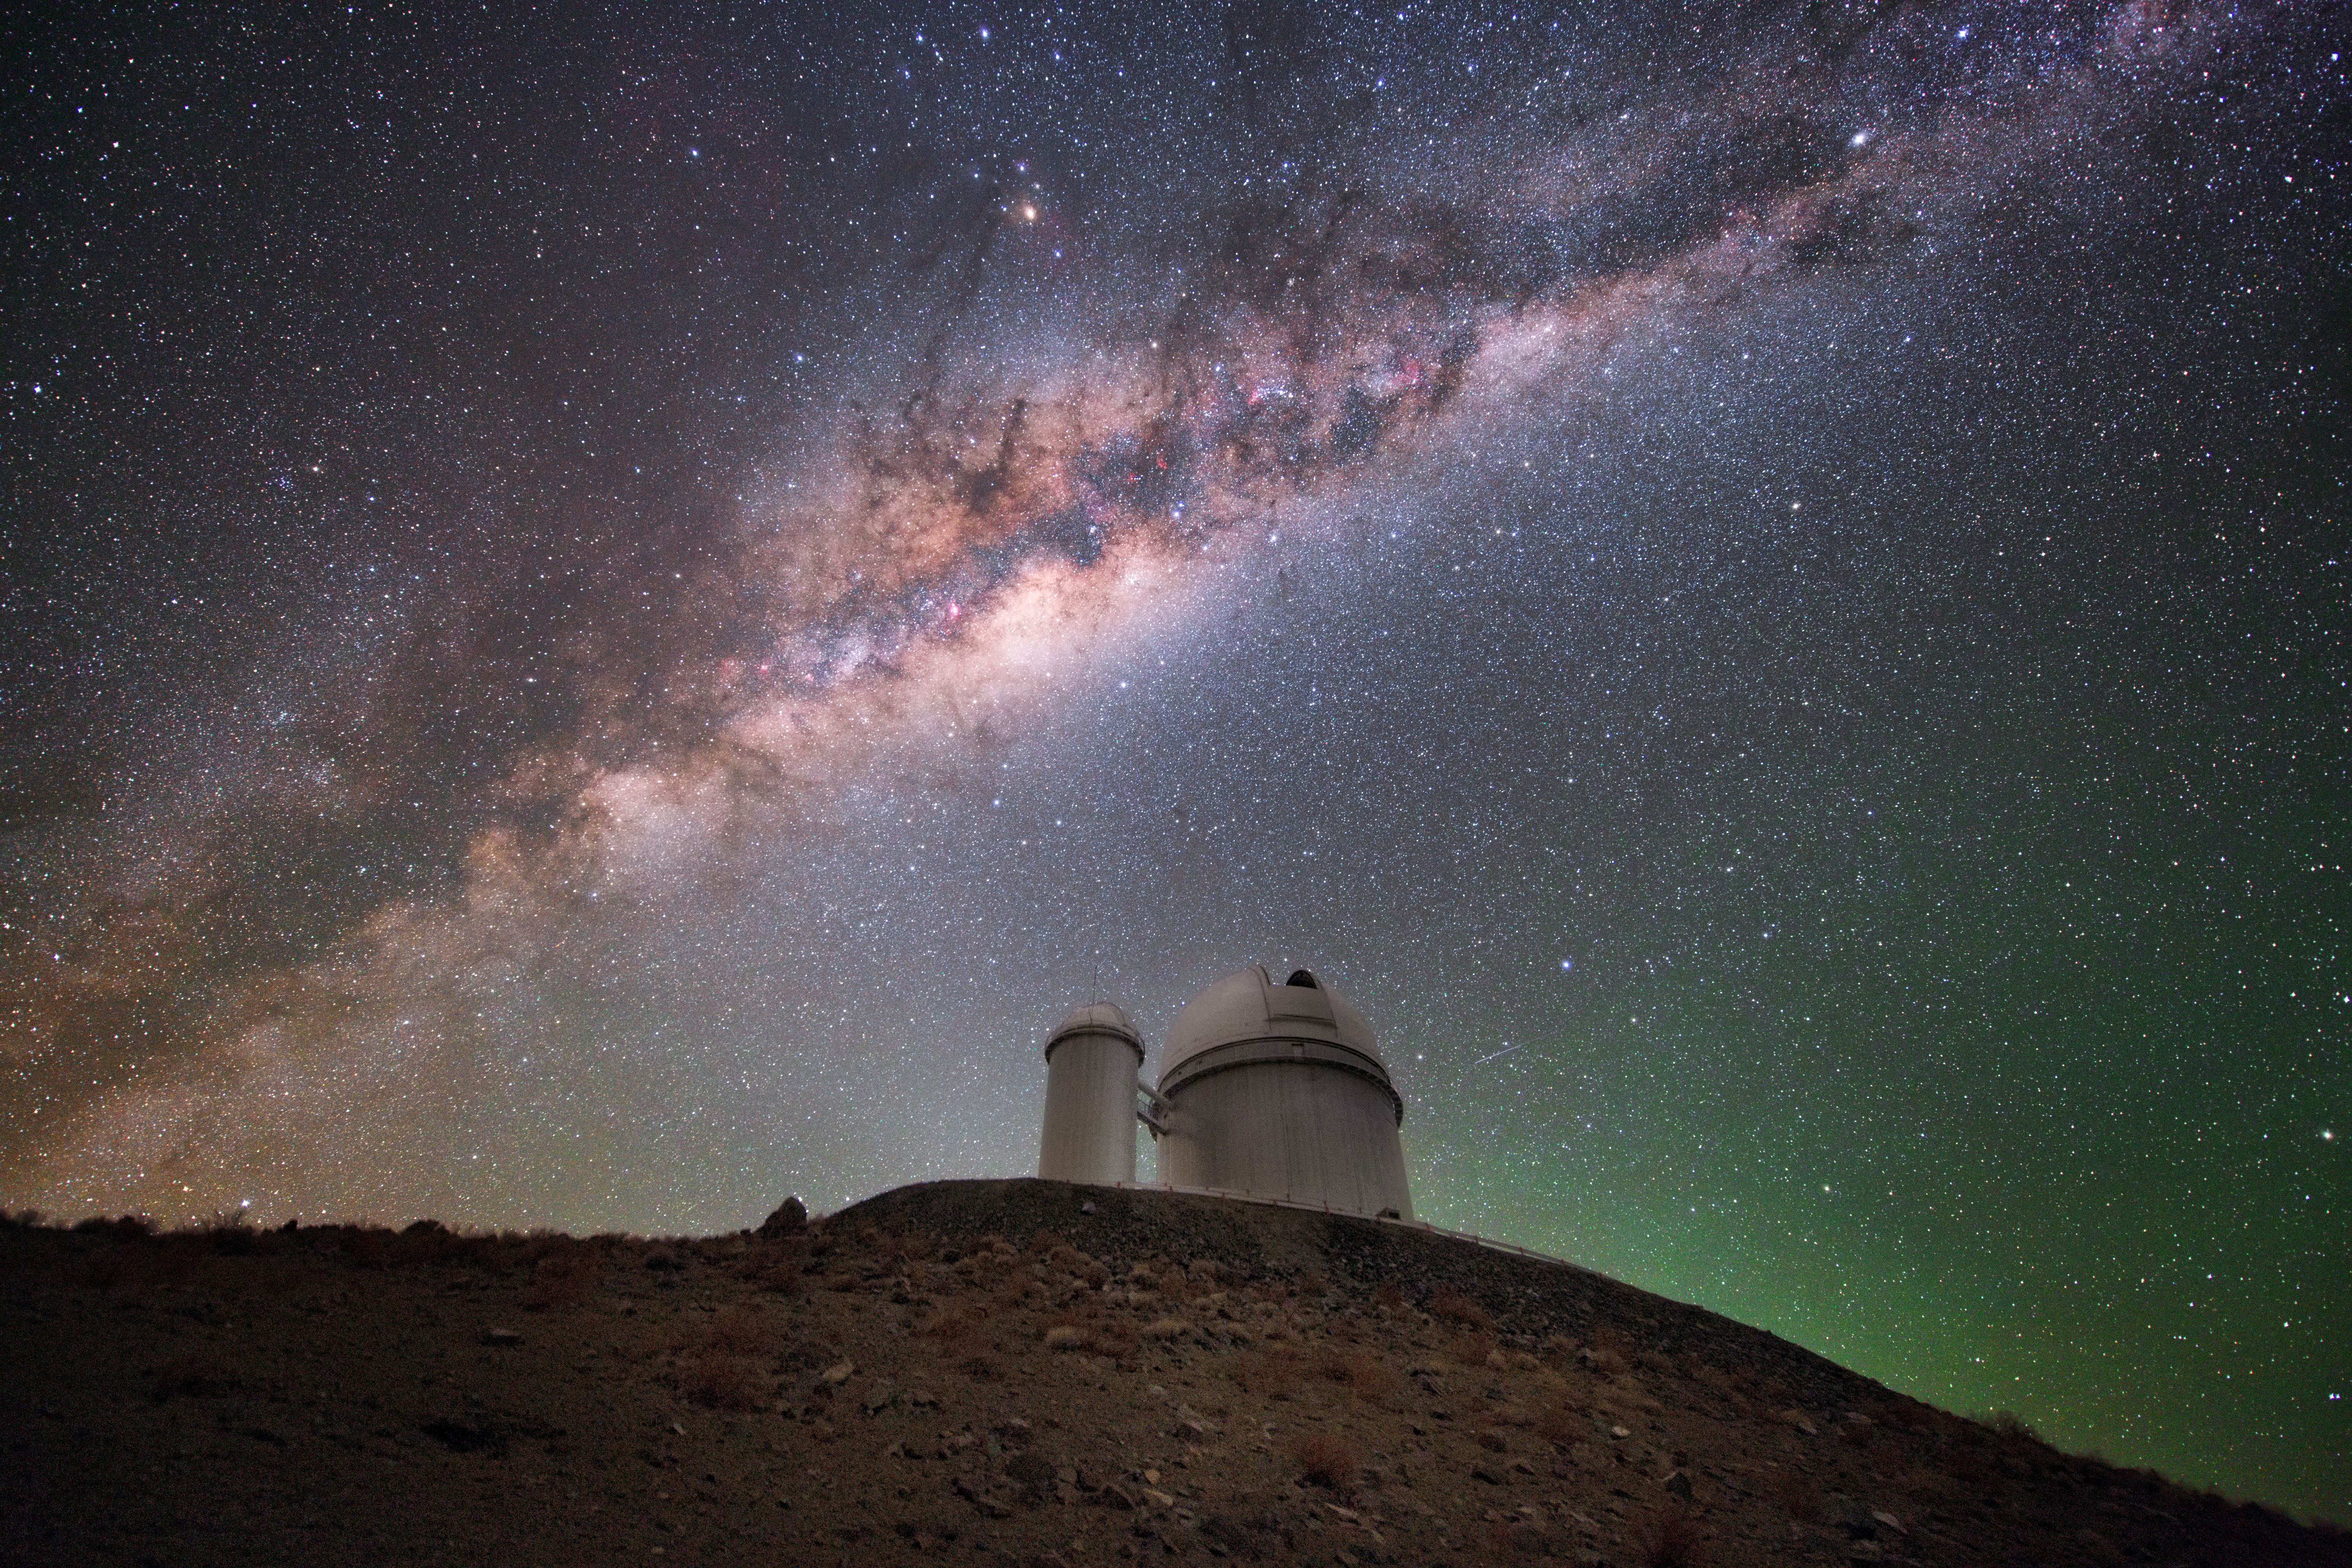

Home of a Planet Hunter

ESO’s 3.6-metre telescope is one of the best tools around when it comes to searching the cosmos for distant and alien worlds. The telescope began operating in 1977, and continues to produce fantastic results over 40 years later. Constant upgrades over the years, including the installation of a new secondary mirror, have allowed the telescope to retain its place as one of the most productive telescopes on Earth. It remains the largest telescope at La Silla Observatory, itself an incredibly productive observatory that contributes to over 300 scientific publications per year, and is host to HARPS (the High Accuracy Radial velocity Planet Searcher), a spectrograph that boasts unrivalled precision and holds many records in exoplanet research.

Credit: ESO/Y. Beletsky